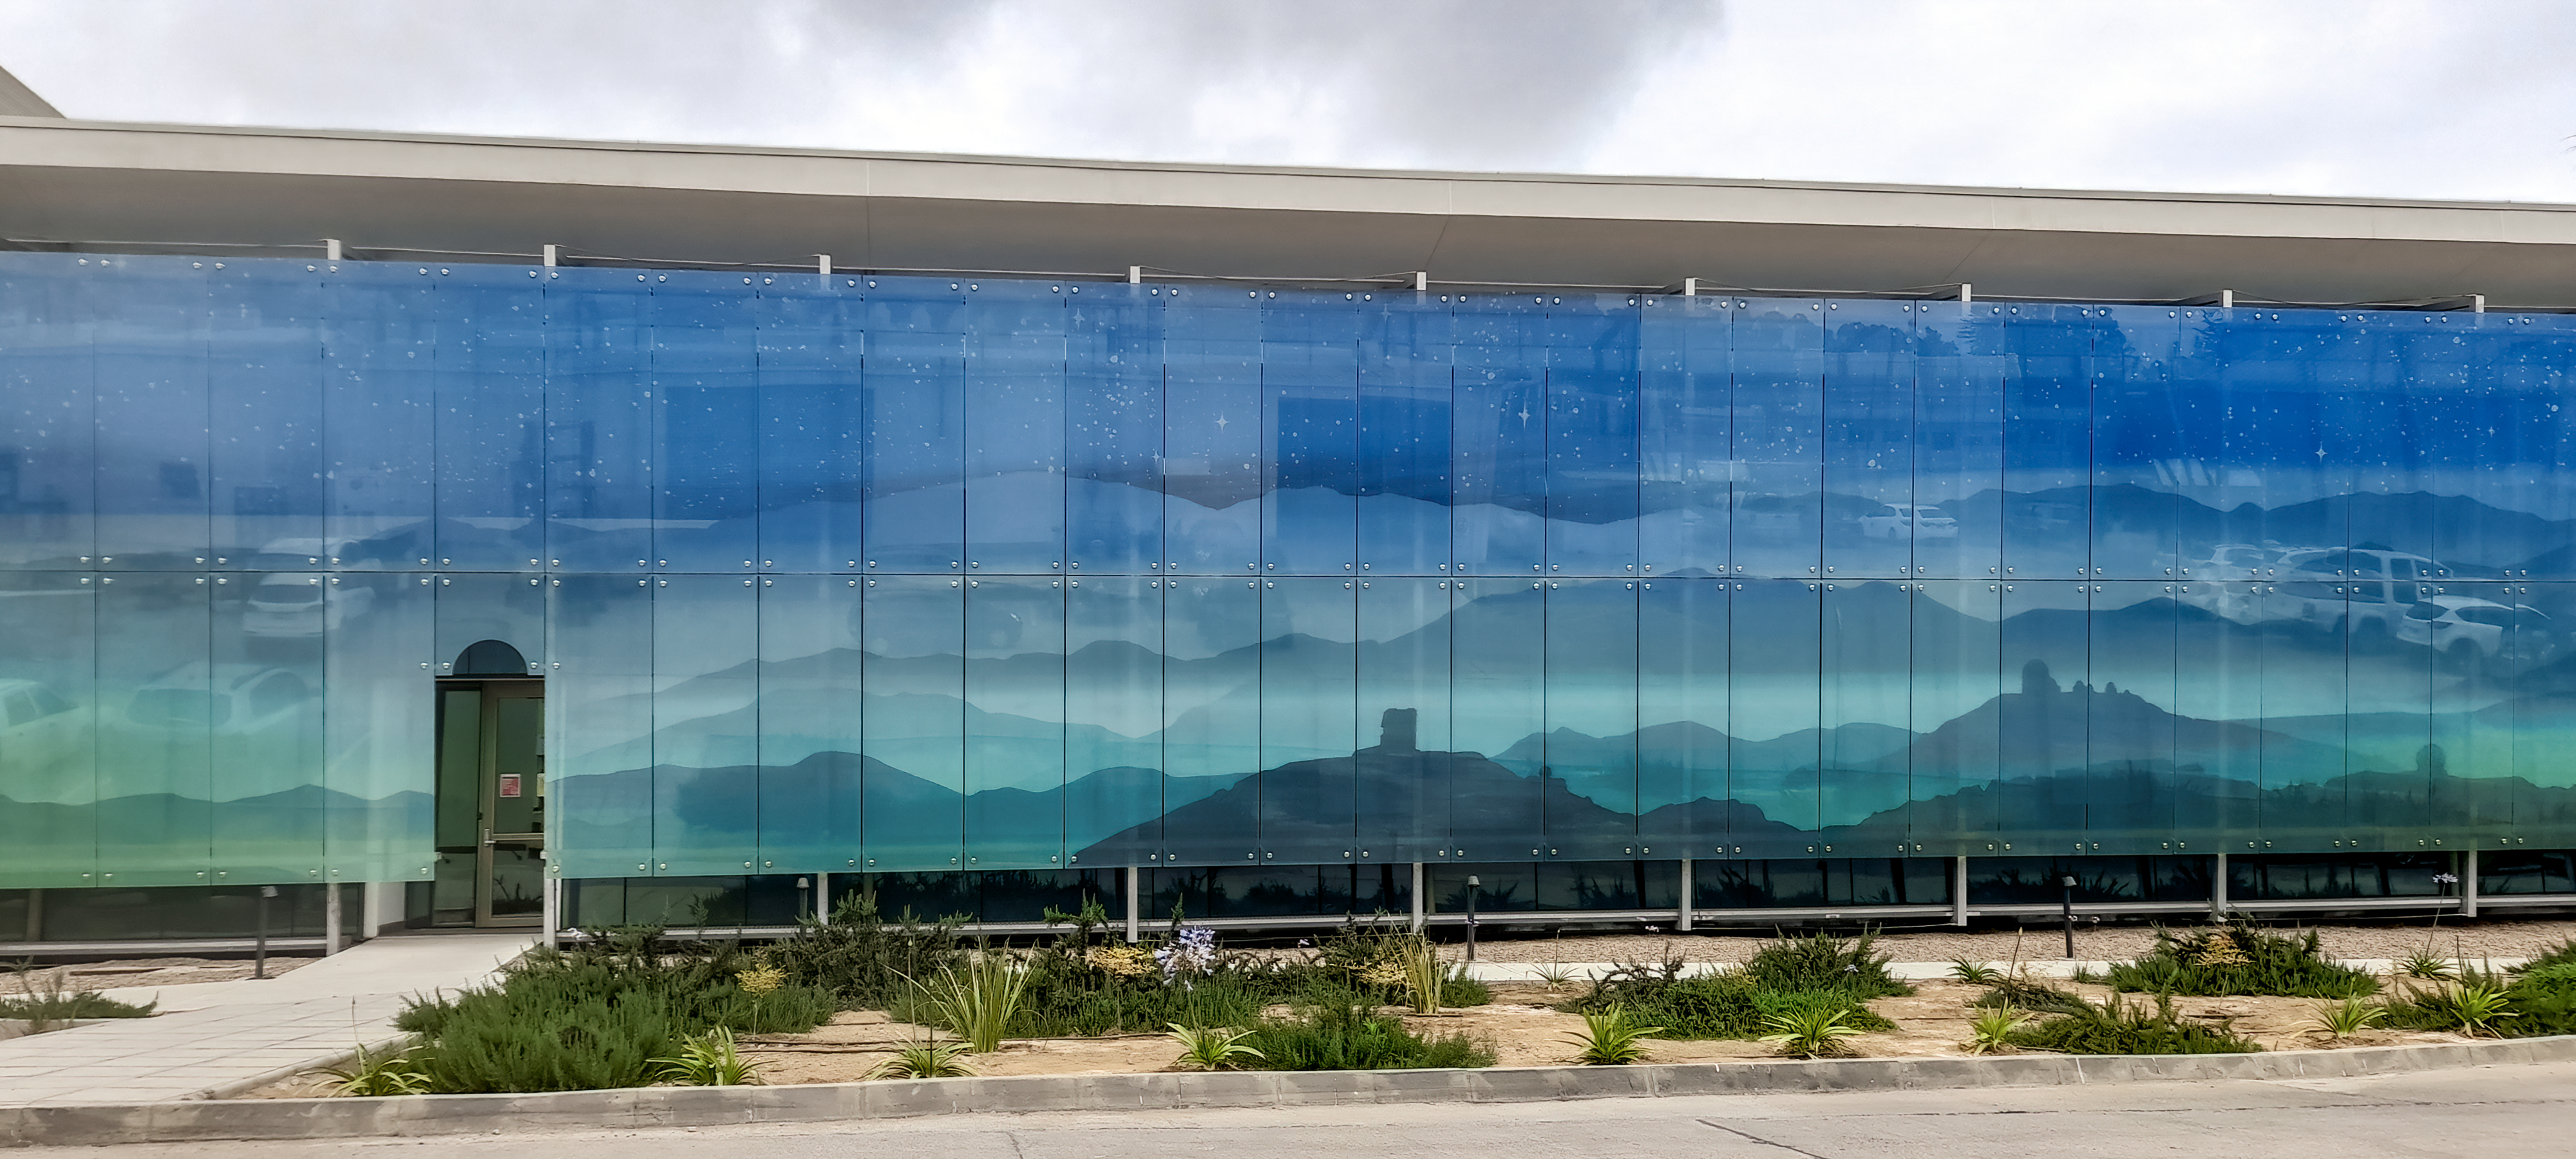

AURA Recinto

Part of the AURA Recinto facility in La Serena, Chile.

Credit: NOIRLab/AURA/NSF/L. Opazo